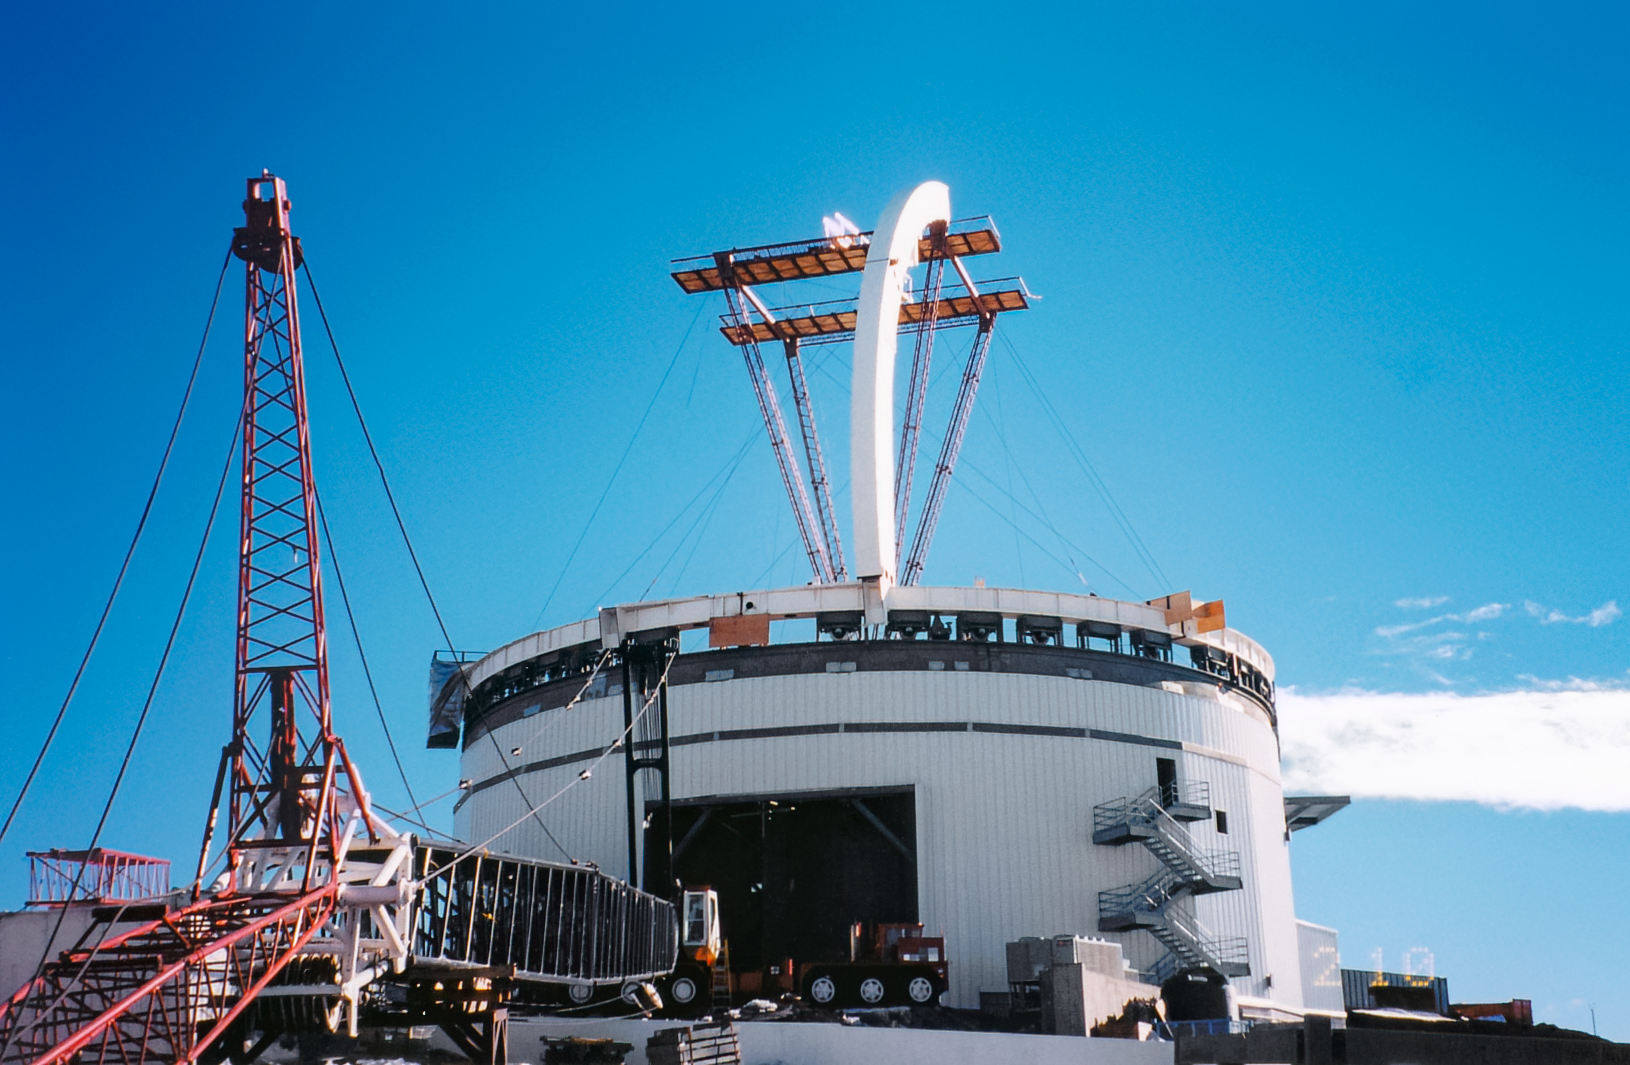

Gemini North Construction

Construction on the Gemini North telescope in 1997.

Credit: International Gemini Observatory/NOIRLab/NSF/AURA